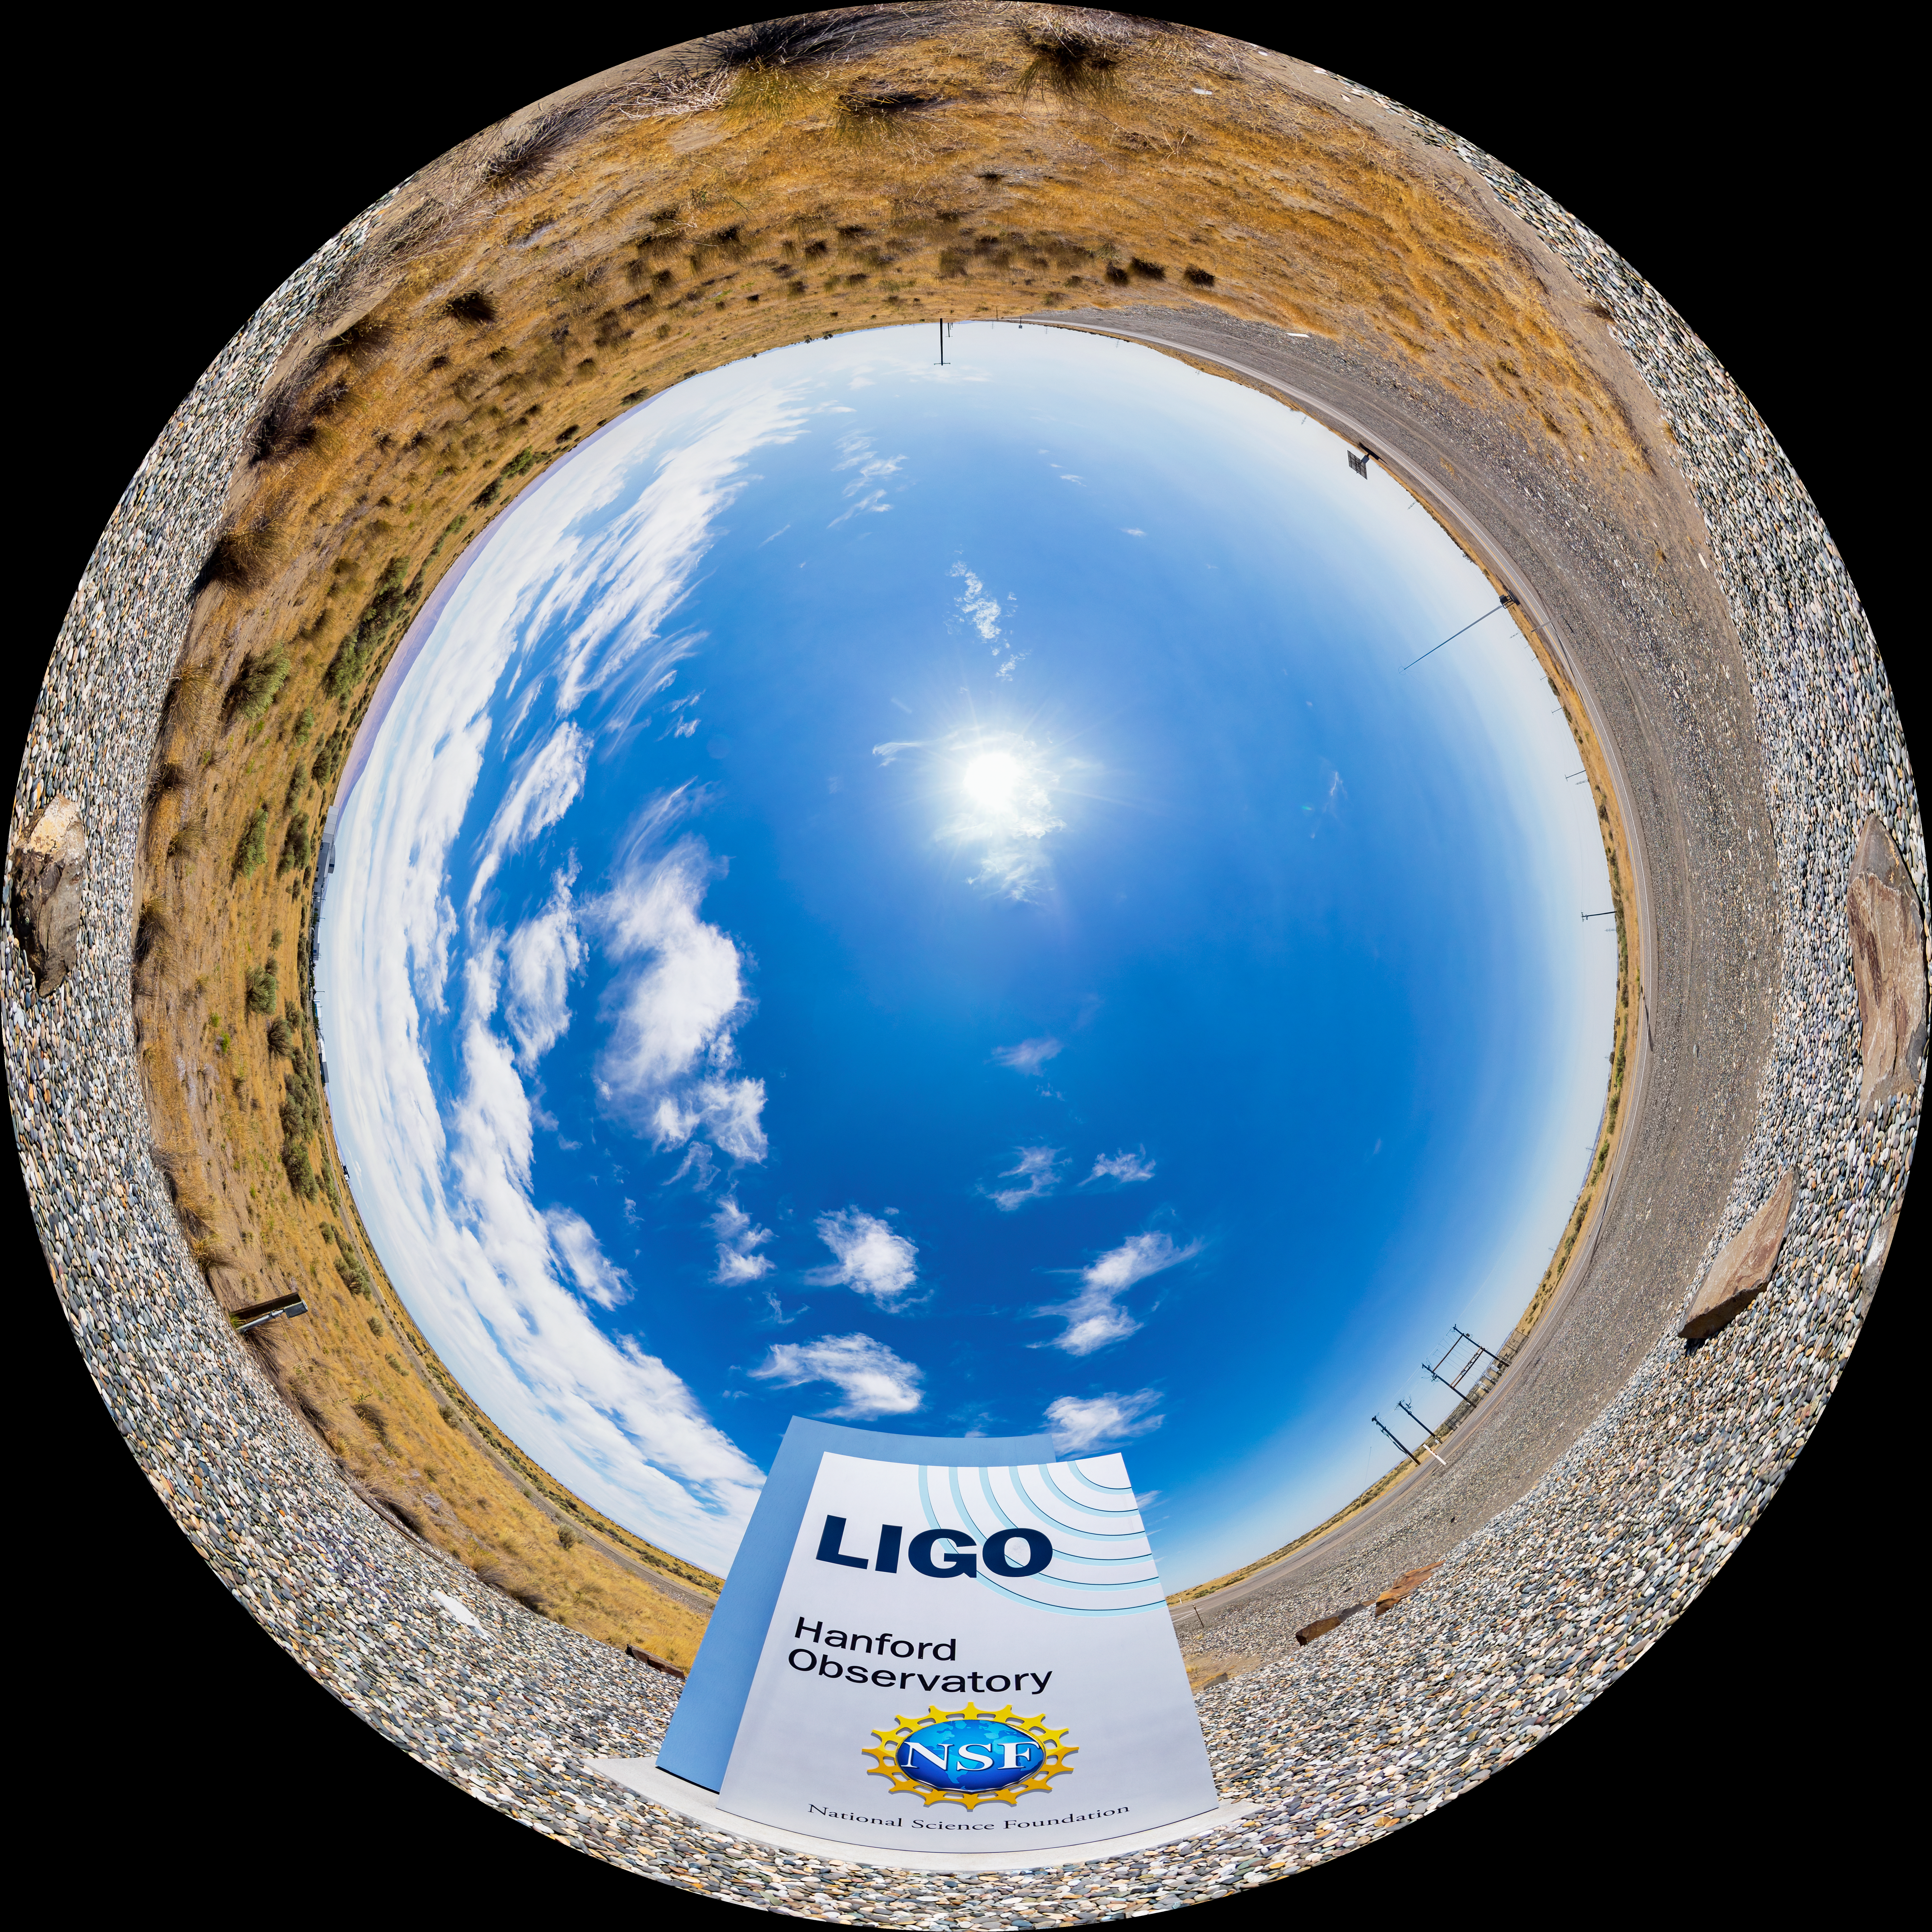

LIGO at Hanford, Washington Fulldome

A fulldome of LIGO, the Laser Interferometer Gravitational-Wave Observatory. LIGO consists of two widely-separated interferometers within the United States — one in Hanford, Washington and the other in Livingston, Louisiana — operated in unison to detect gravitational waves. Here the Hanford facility is seen. LIGO was designed to open the field of gravitational-wave astrophysics through the direct detection of gravitational waves predicted by Einstein’s General Theory of Relativity. The multi-kilometer-scale gravitational wave detectors use laser interferometry to measure the minute ripples in space-time caused by passing gravitational waves from cataclysmic cosmic events such as colliding neutron stars or black holes, or by supernovae.

A 360 panorama version of this image can be found here.

Credit: NOIRLab/LIGO/NSF/AURA/T. Matsopoulos